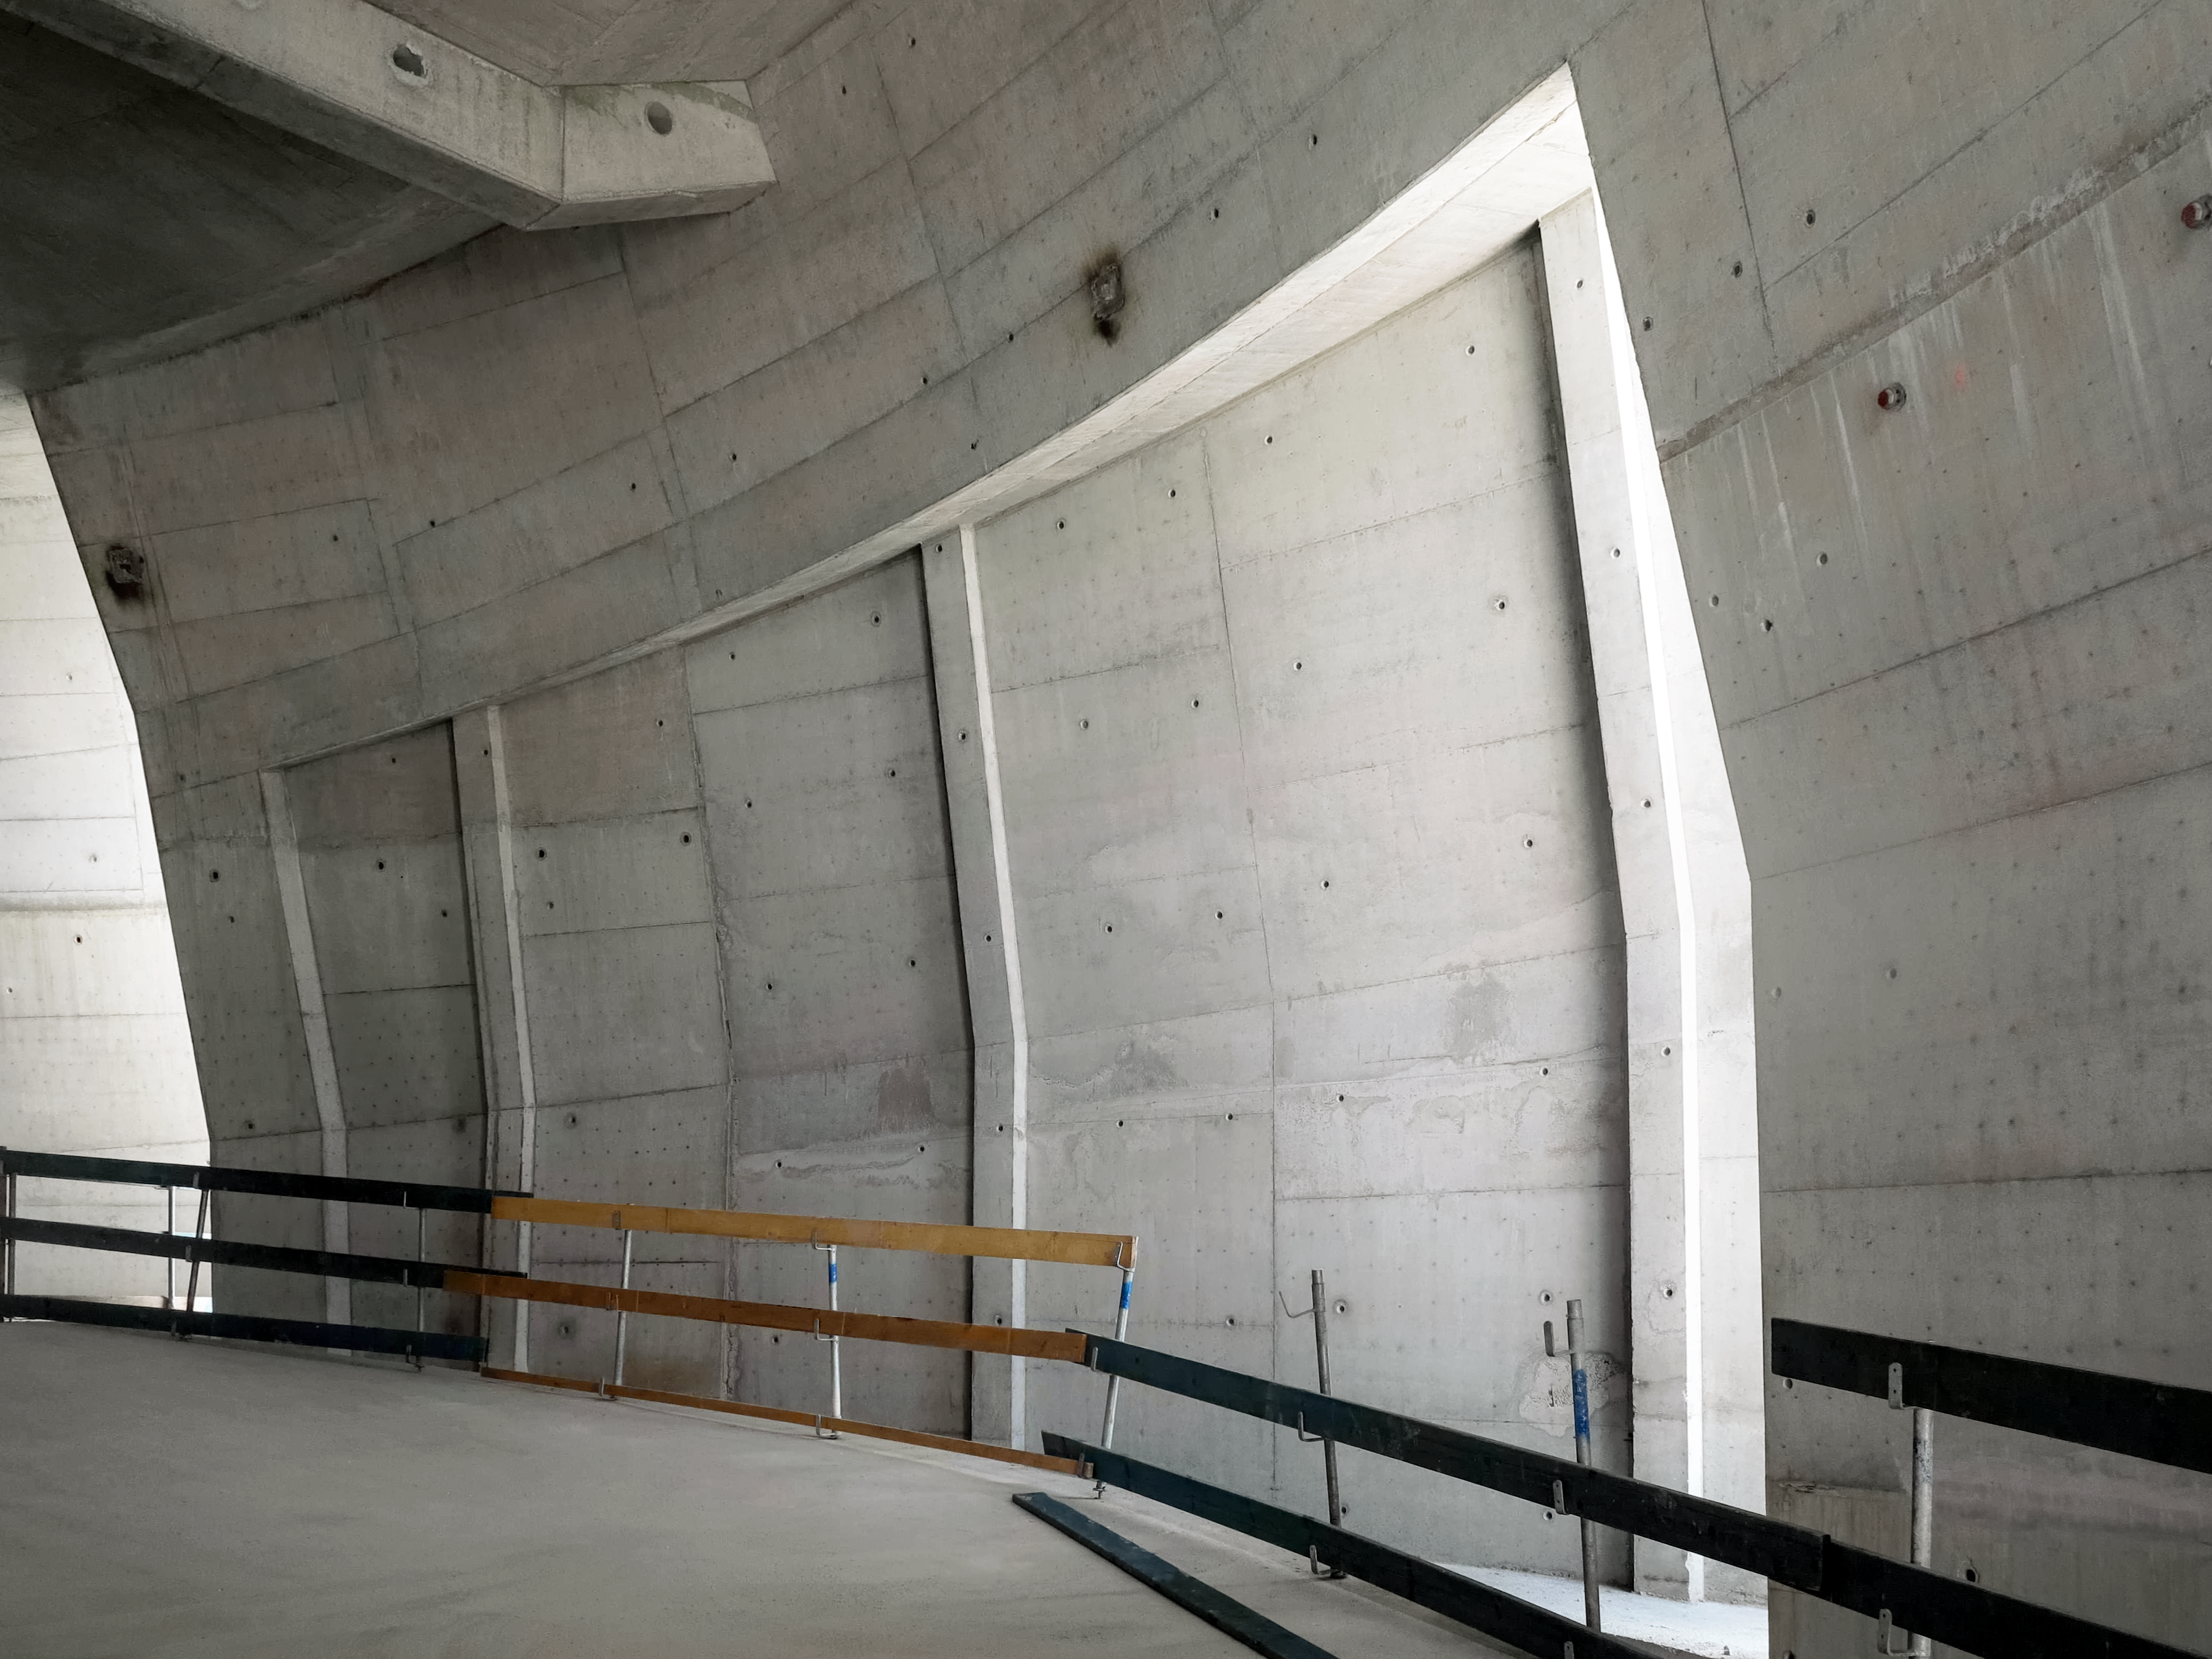

Plain and simple

Photo taken during the construction of the ESO Supernova Planetarium & Visitor Centre.

Credit: ESO